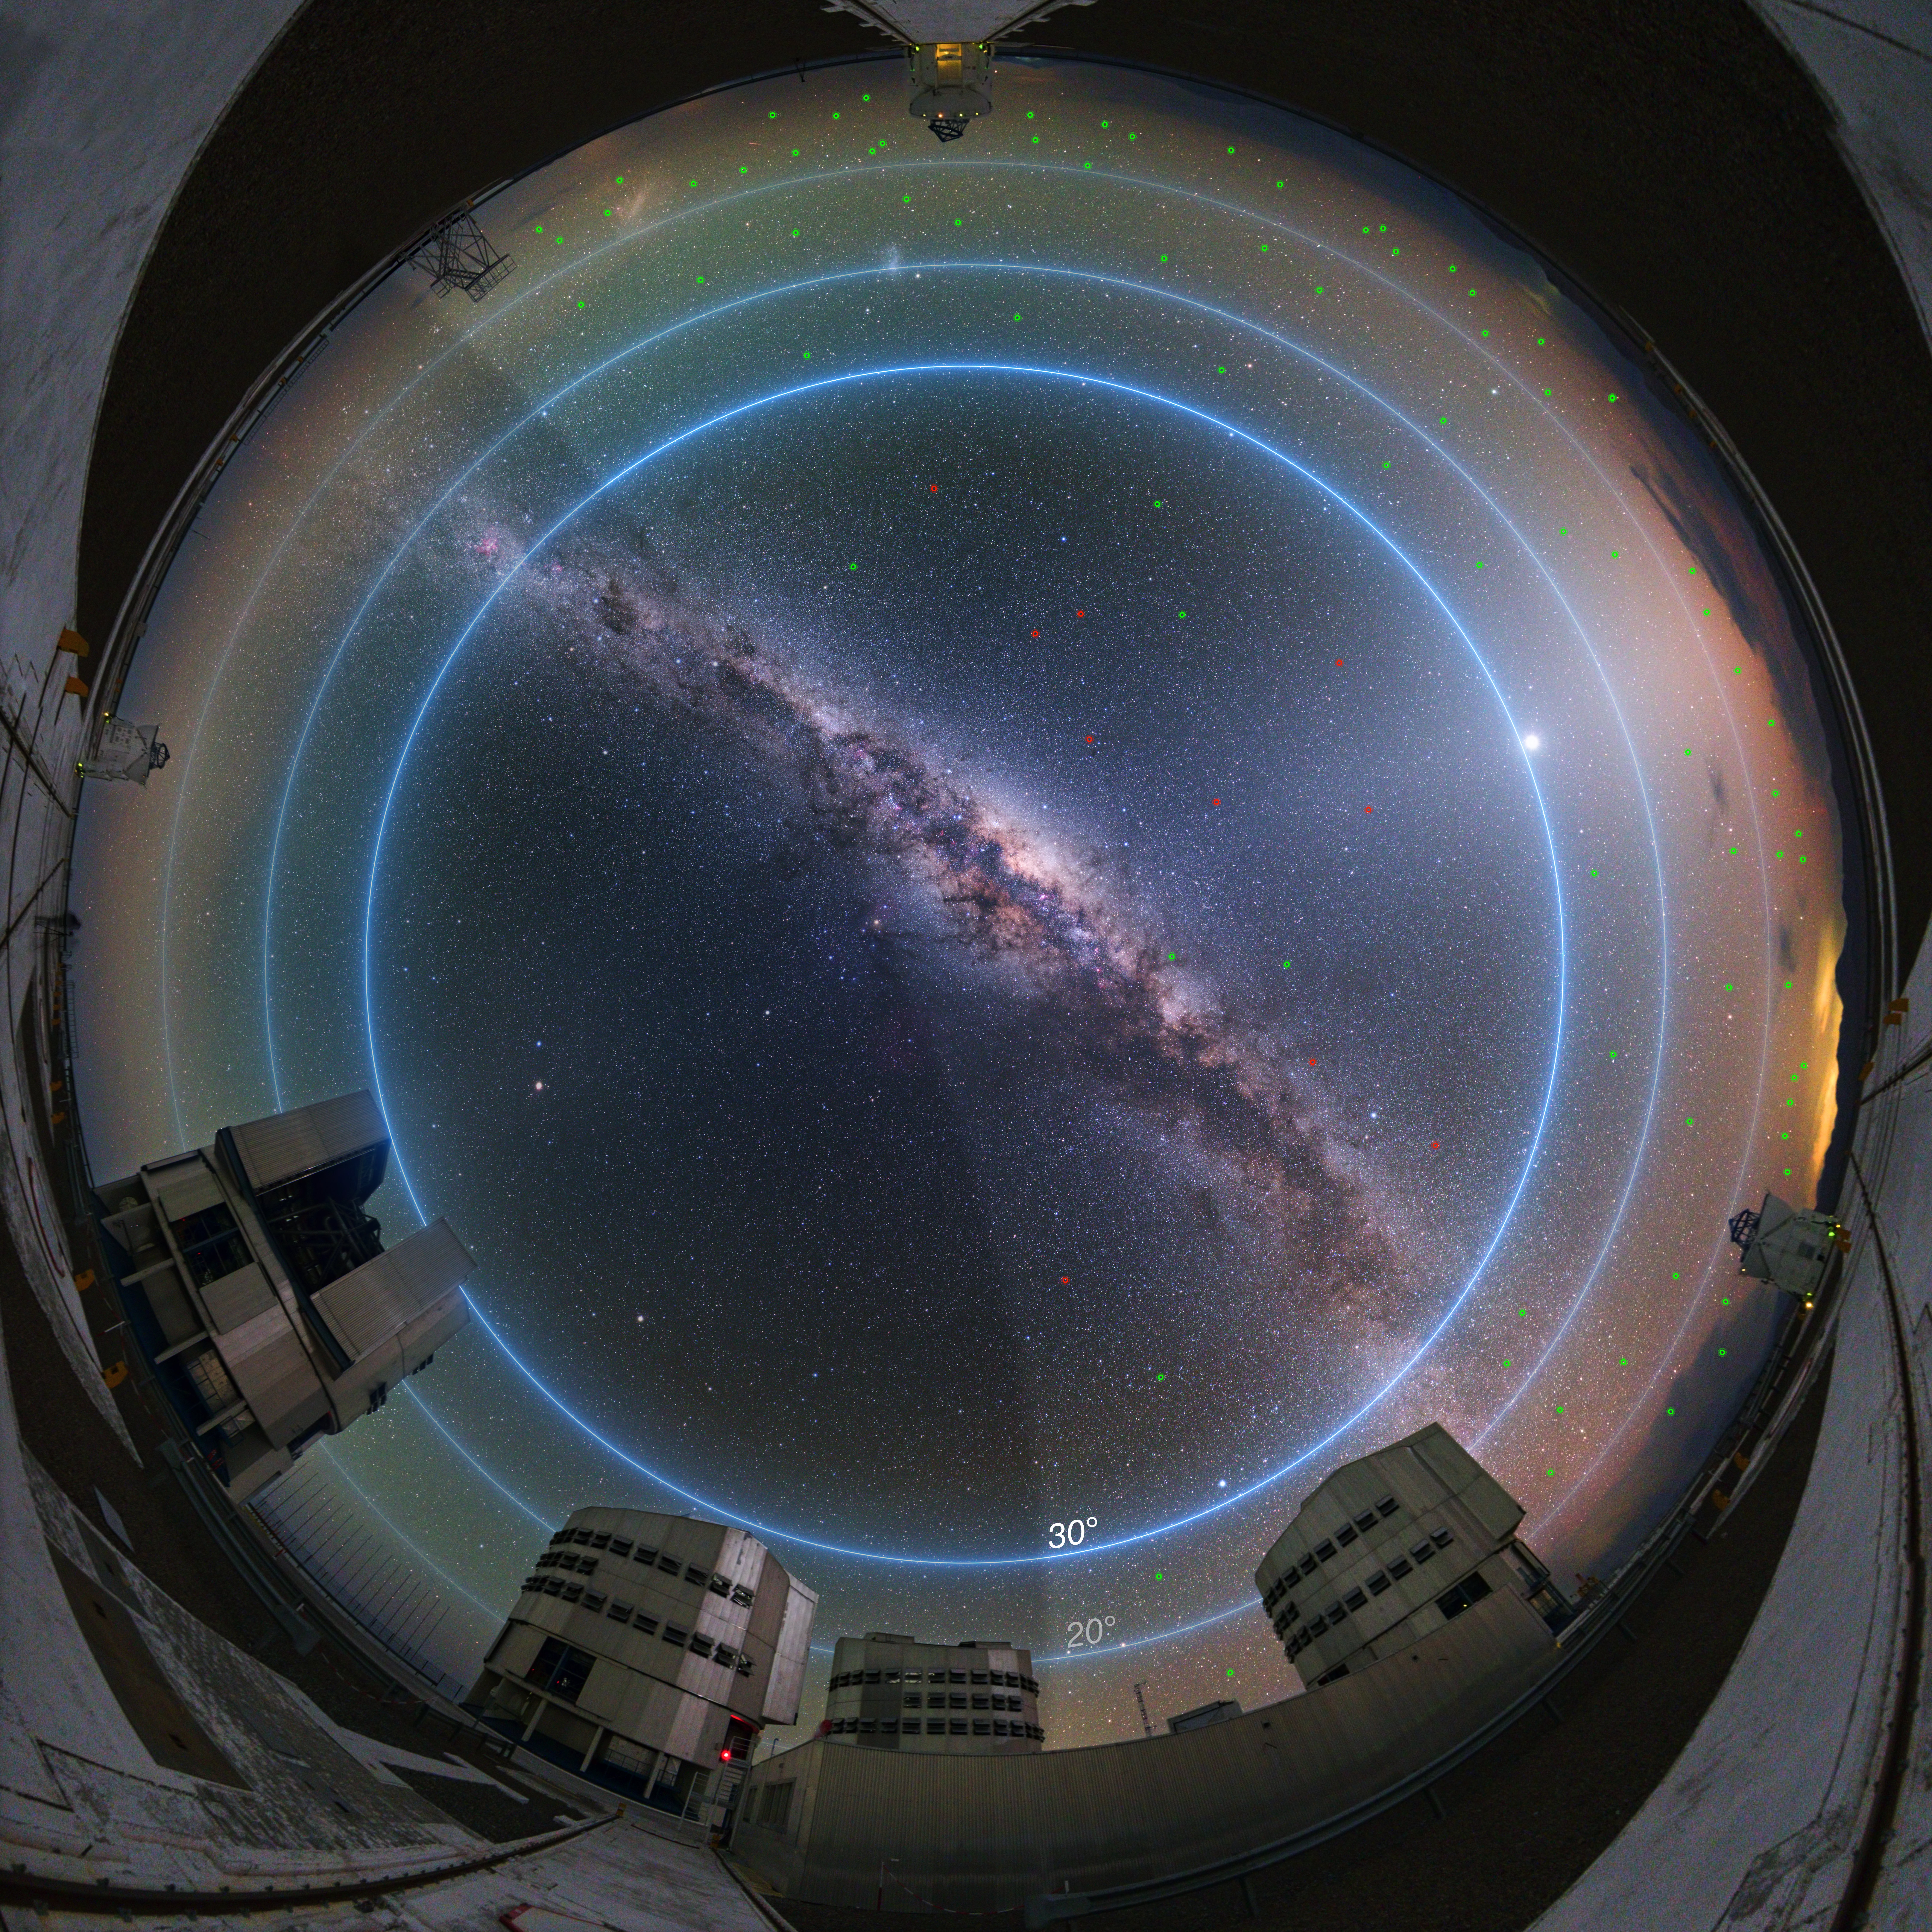

Areas of the sky most affected by satellite constellations

This annotated image shows the night sky at ESO's Paranal Observatory around twilight, about 90 minutes before sunrise. The blue lines mark degrees of elevation above the horizon.

A new ESO study looking into the impact of satellite constellations on astronomical observations shows that up to about 100 satellites could be bright enough to be visible with the naked eye during twilight hours (magnitude 5–6 or brighter). The vast majority of these, their locations marked with small green circles in the image, would be low in the sky, below about 30 degrees elevation, and/or would be rather faint. Only a few satellites, their locations marked in red, would be above 30 degrees of the horizon — the part of the sky where most astronomical observations take place — and be relatively bright (magnitude of about 3–4). For comparison, Polaris, the North Star, has a magnitude of 2, which is 2.5 times brighter than an object of magnitude 3.

The number of visible satellites plummets towards the middle of the night when more satellites fall into the shadow of the Earth, represented by the dark area on the left of the image. Satellites within the Earth's shadow are invisible.

Credit: ESO/Y. Beletsky/L. Calçada